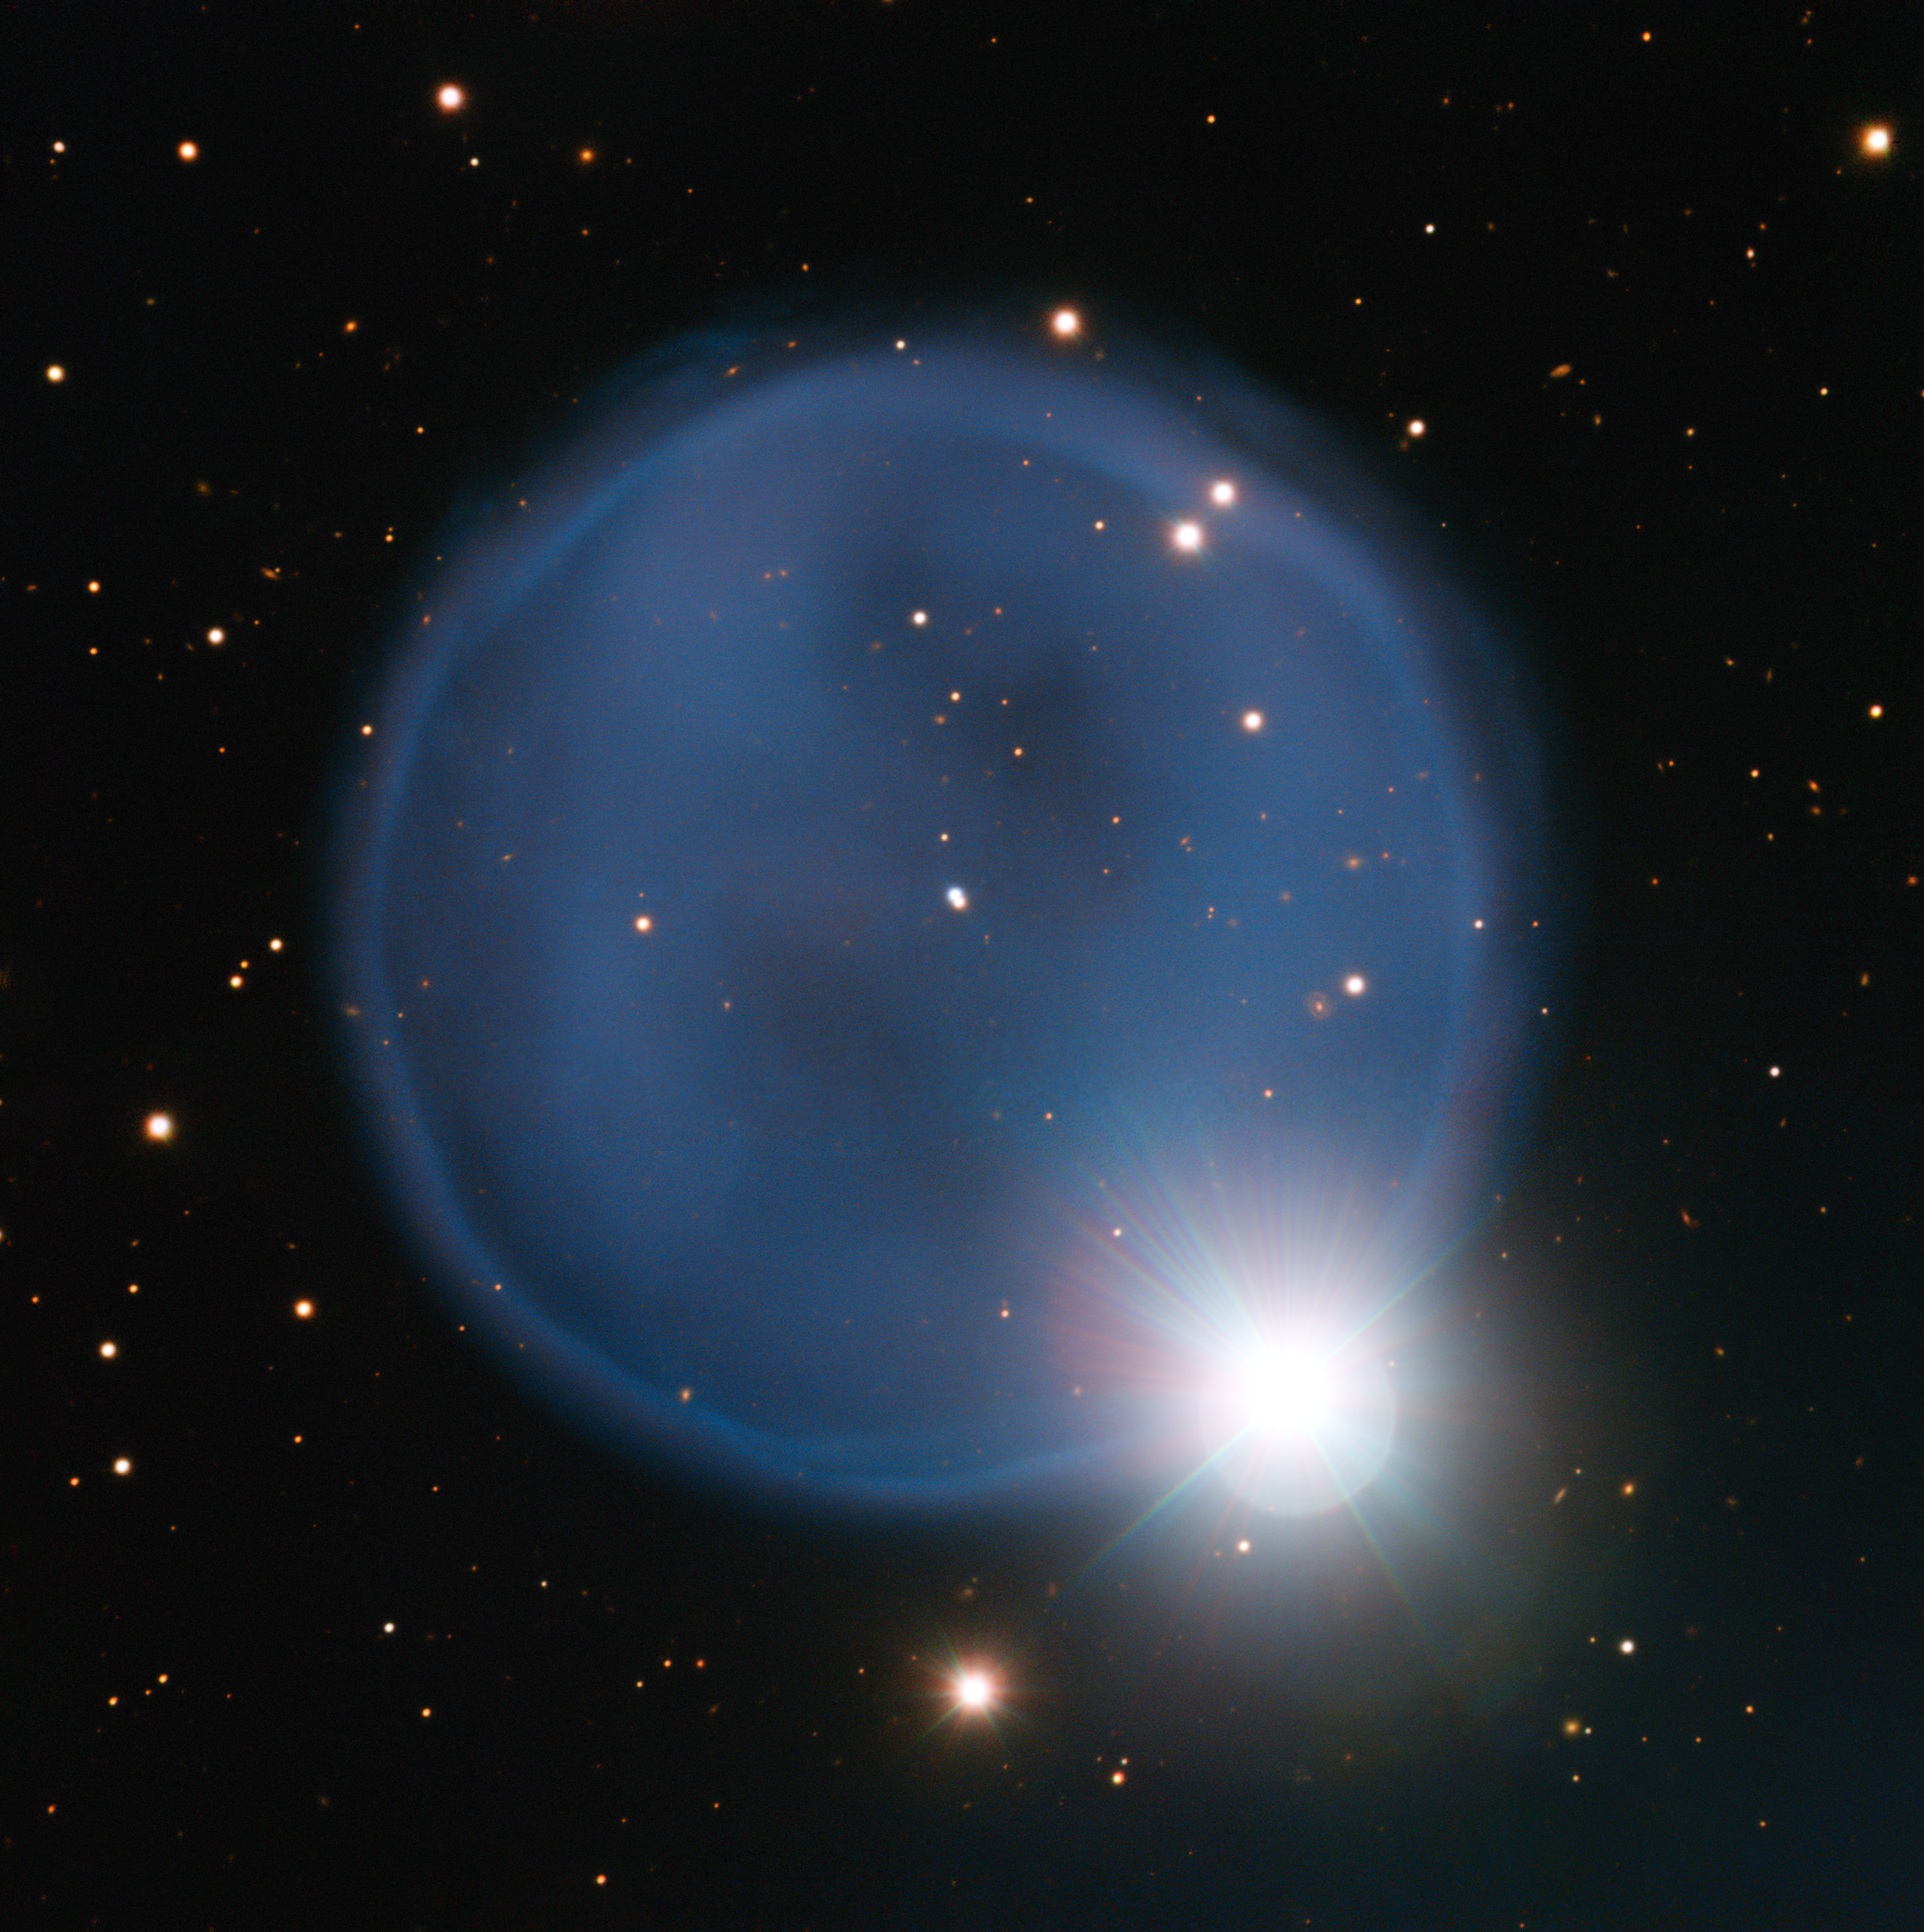

The planetary nebula Abell 33 captured using ESO's Very Large Telescope

Astronomers using ESO’s Very Large Telescope in Chile have captured this eye-catching image of planetary nebula Abell 33. Created when an aging star blew off its outer layers, this beautiful blue bubble is, by chance, aligned with a foreground star, and bears an uncanny resemblance to a diamond engagement ring. This cosmic gem is unusually symmetric, appearing to be almost perfectly circular on the sky.

Credit: ESO